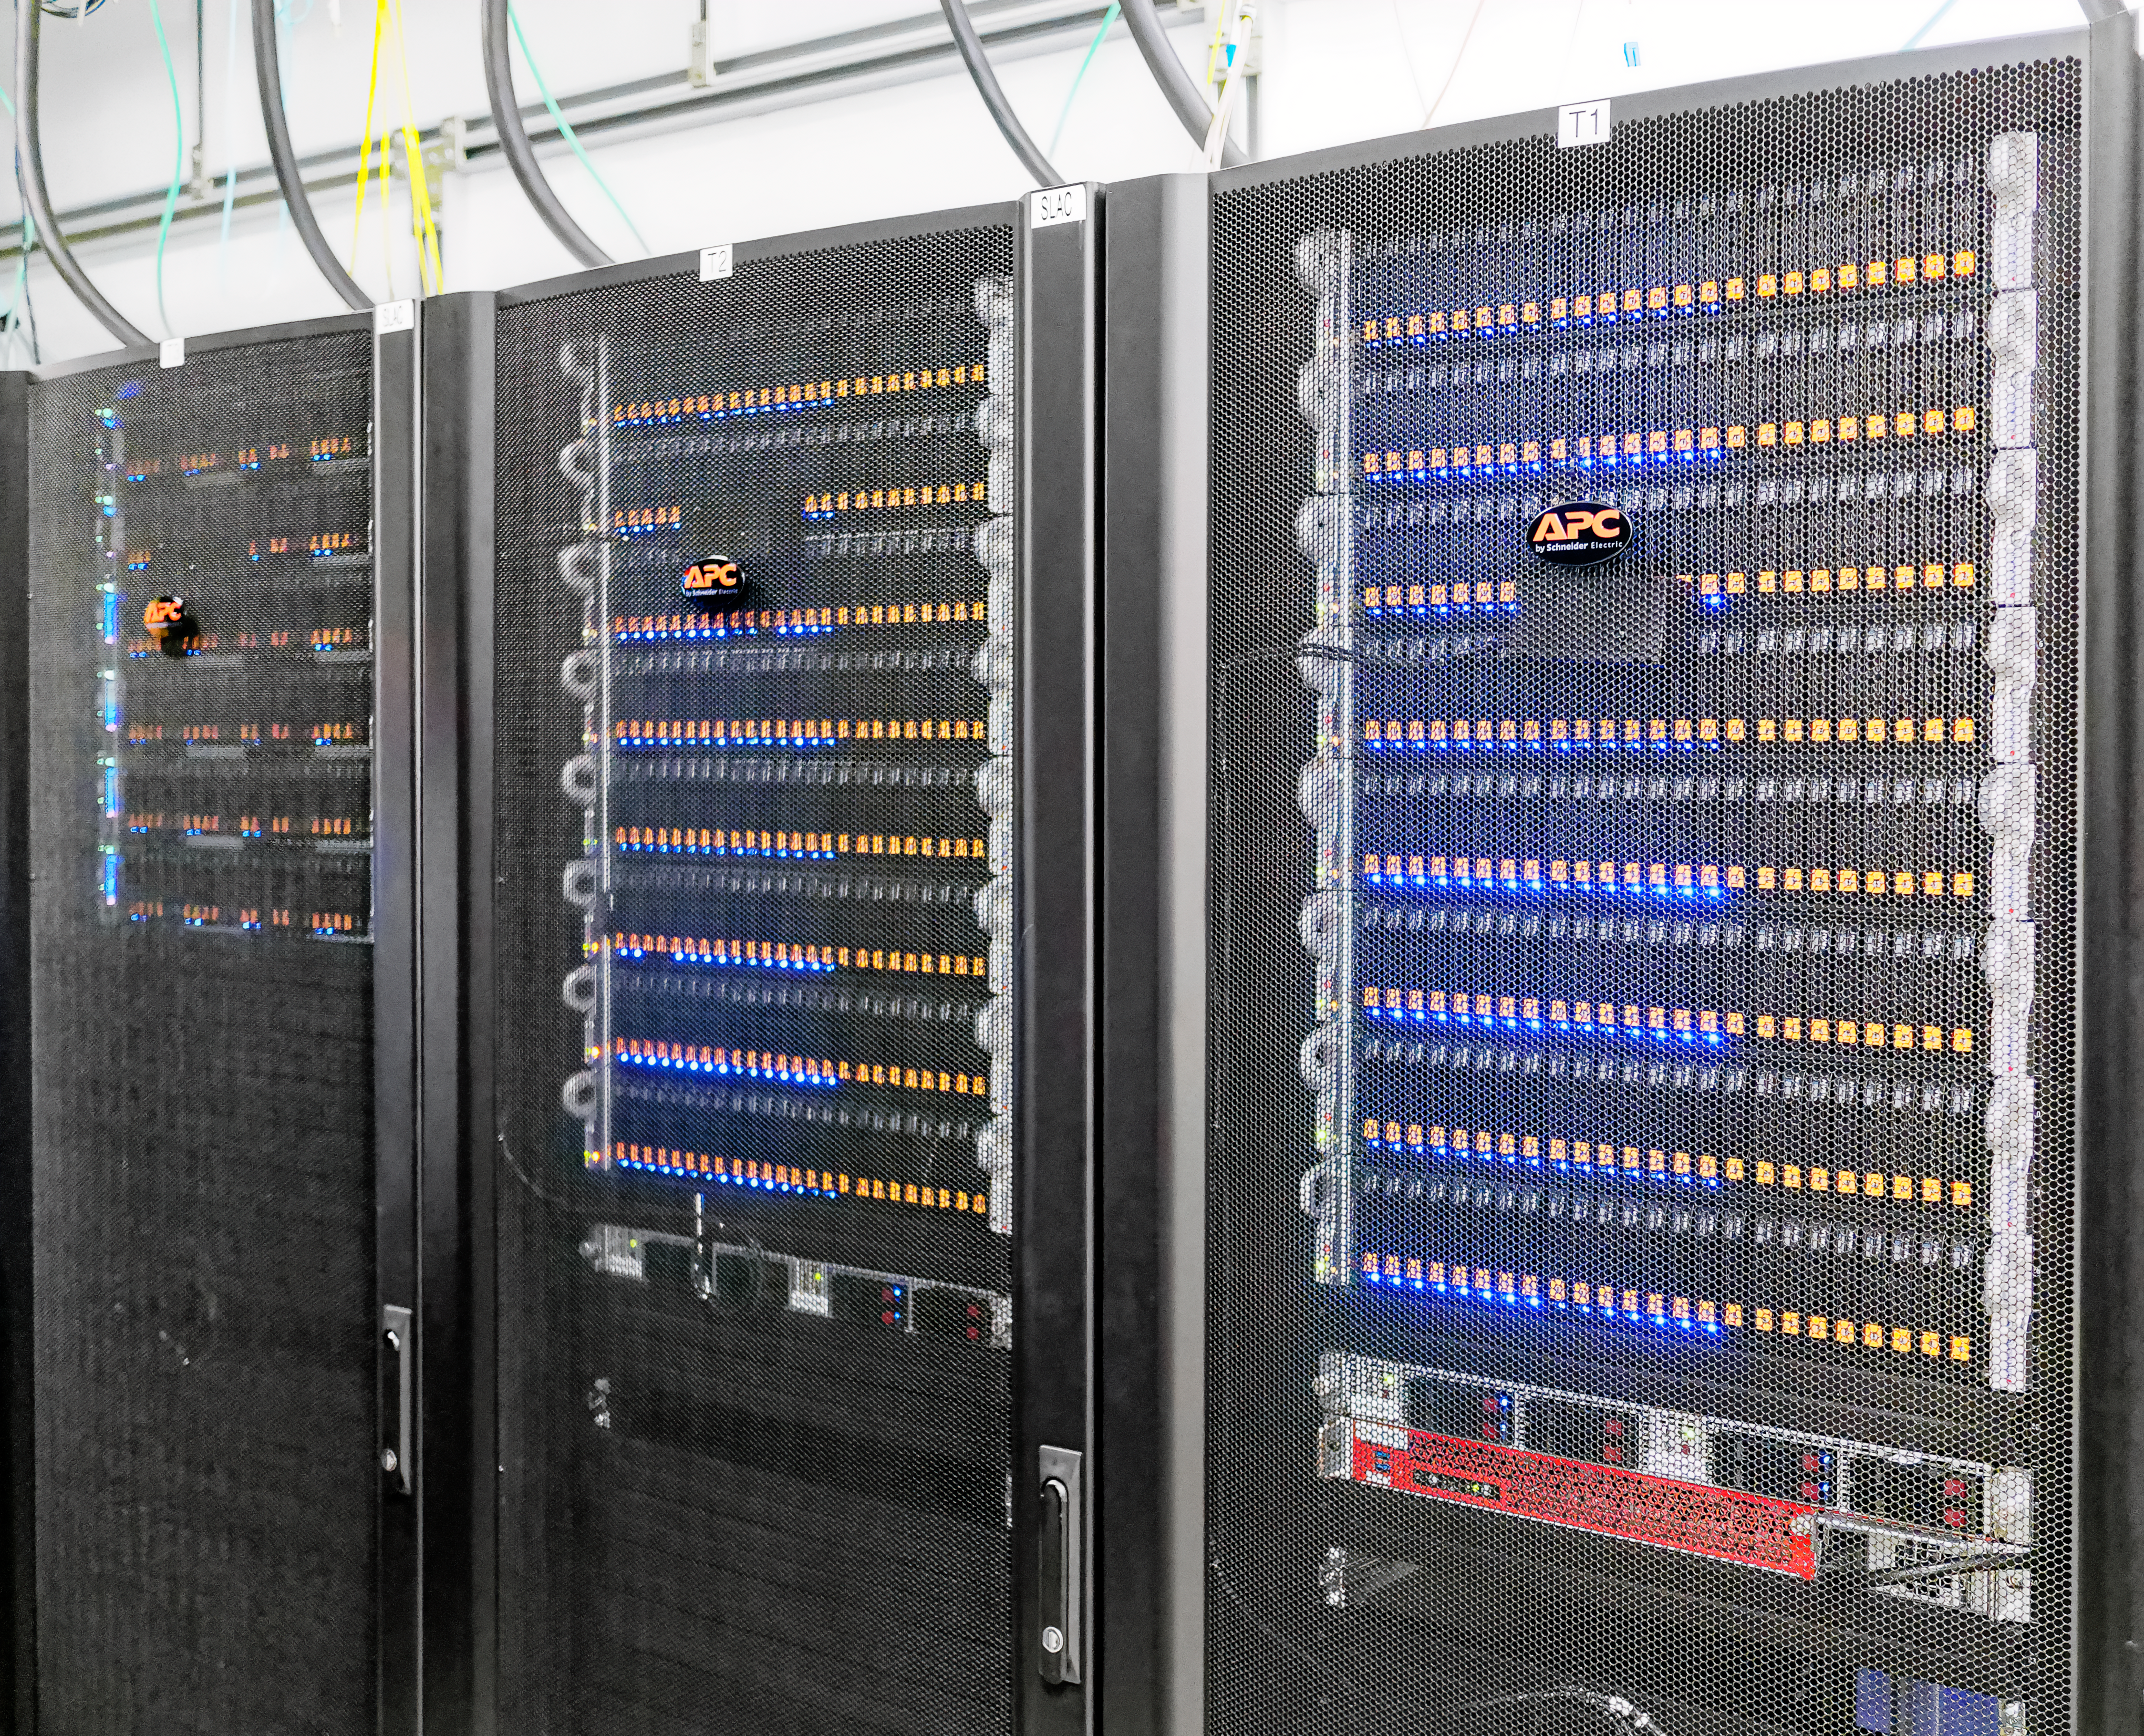

Data Management Standards Review 1

Data Management Standards Review 1 - SRCF/USDF Visit

Credit: Rubin Obs/NSF/AURA/W. O'Mullane